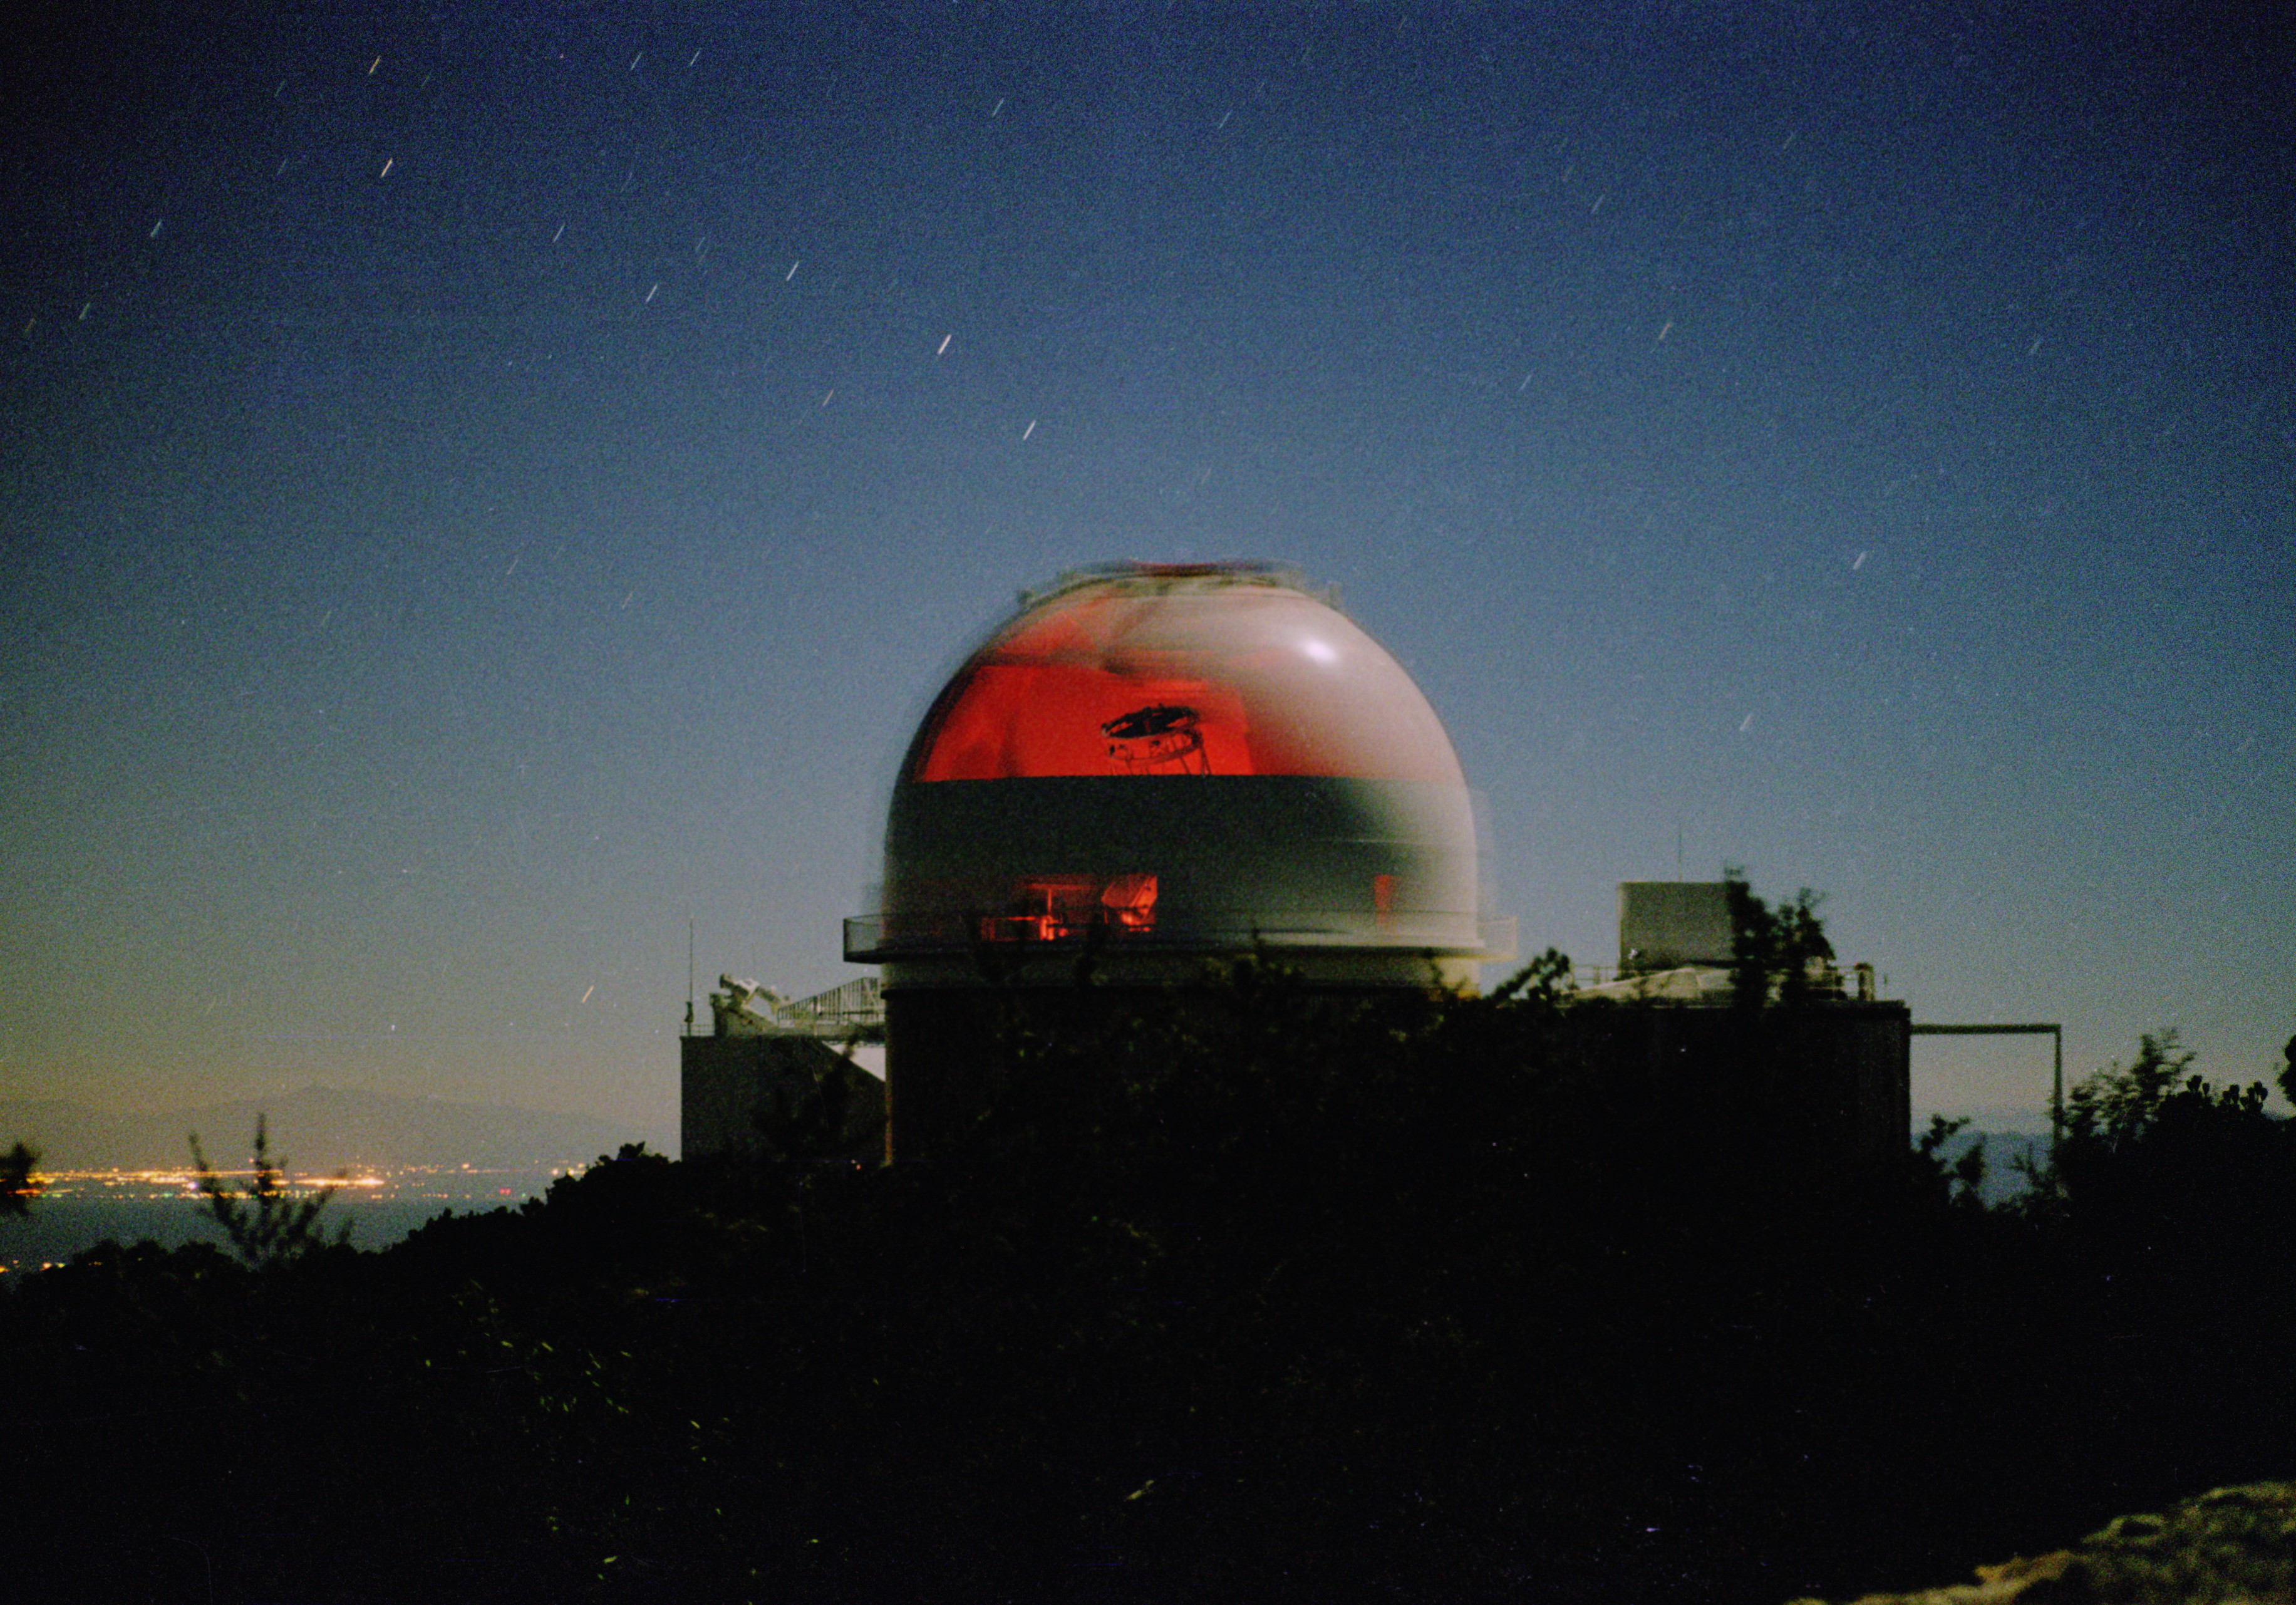

KPNO 2.1-meter

The Kitt Peak 2.1-meter telescope in moonlight, looking east with the lights of Tucson in the background. The telescope dome was rotated during the exposure of about two minutes, giving an attractive `translucent' effect.

Credit: Doug Williams/NOIRLab/NSF/AURA/